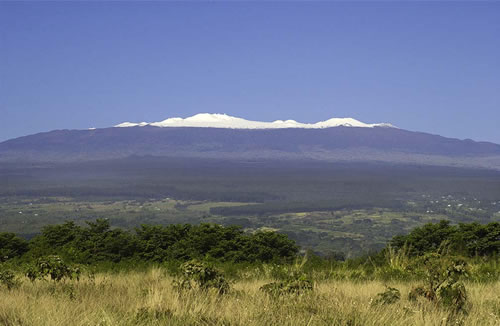

Mauna Kea snow as seen from Hilo

Mauna Kea snow as seen from Hilo on first clear day.

Credit: International Gemini Observatory/NOIRLab/NSF/AURA/K. Pu‘uohau-Pummill